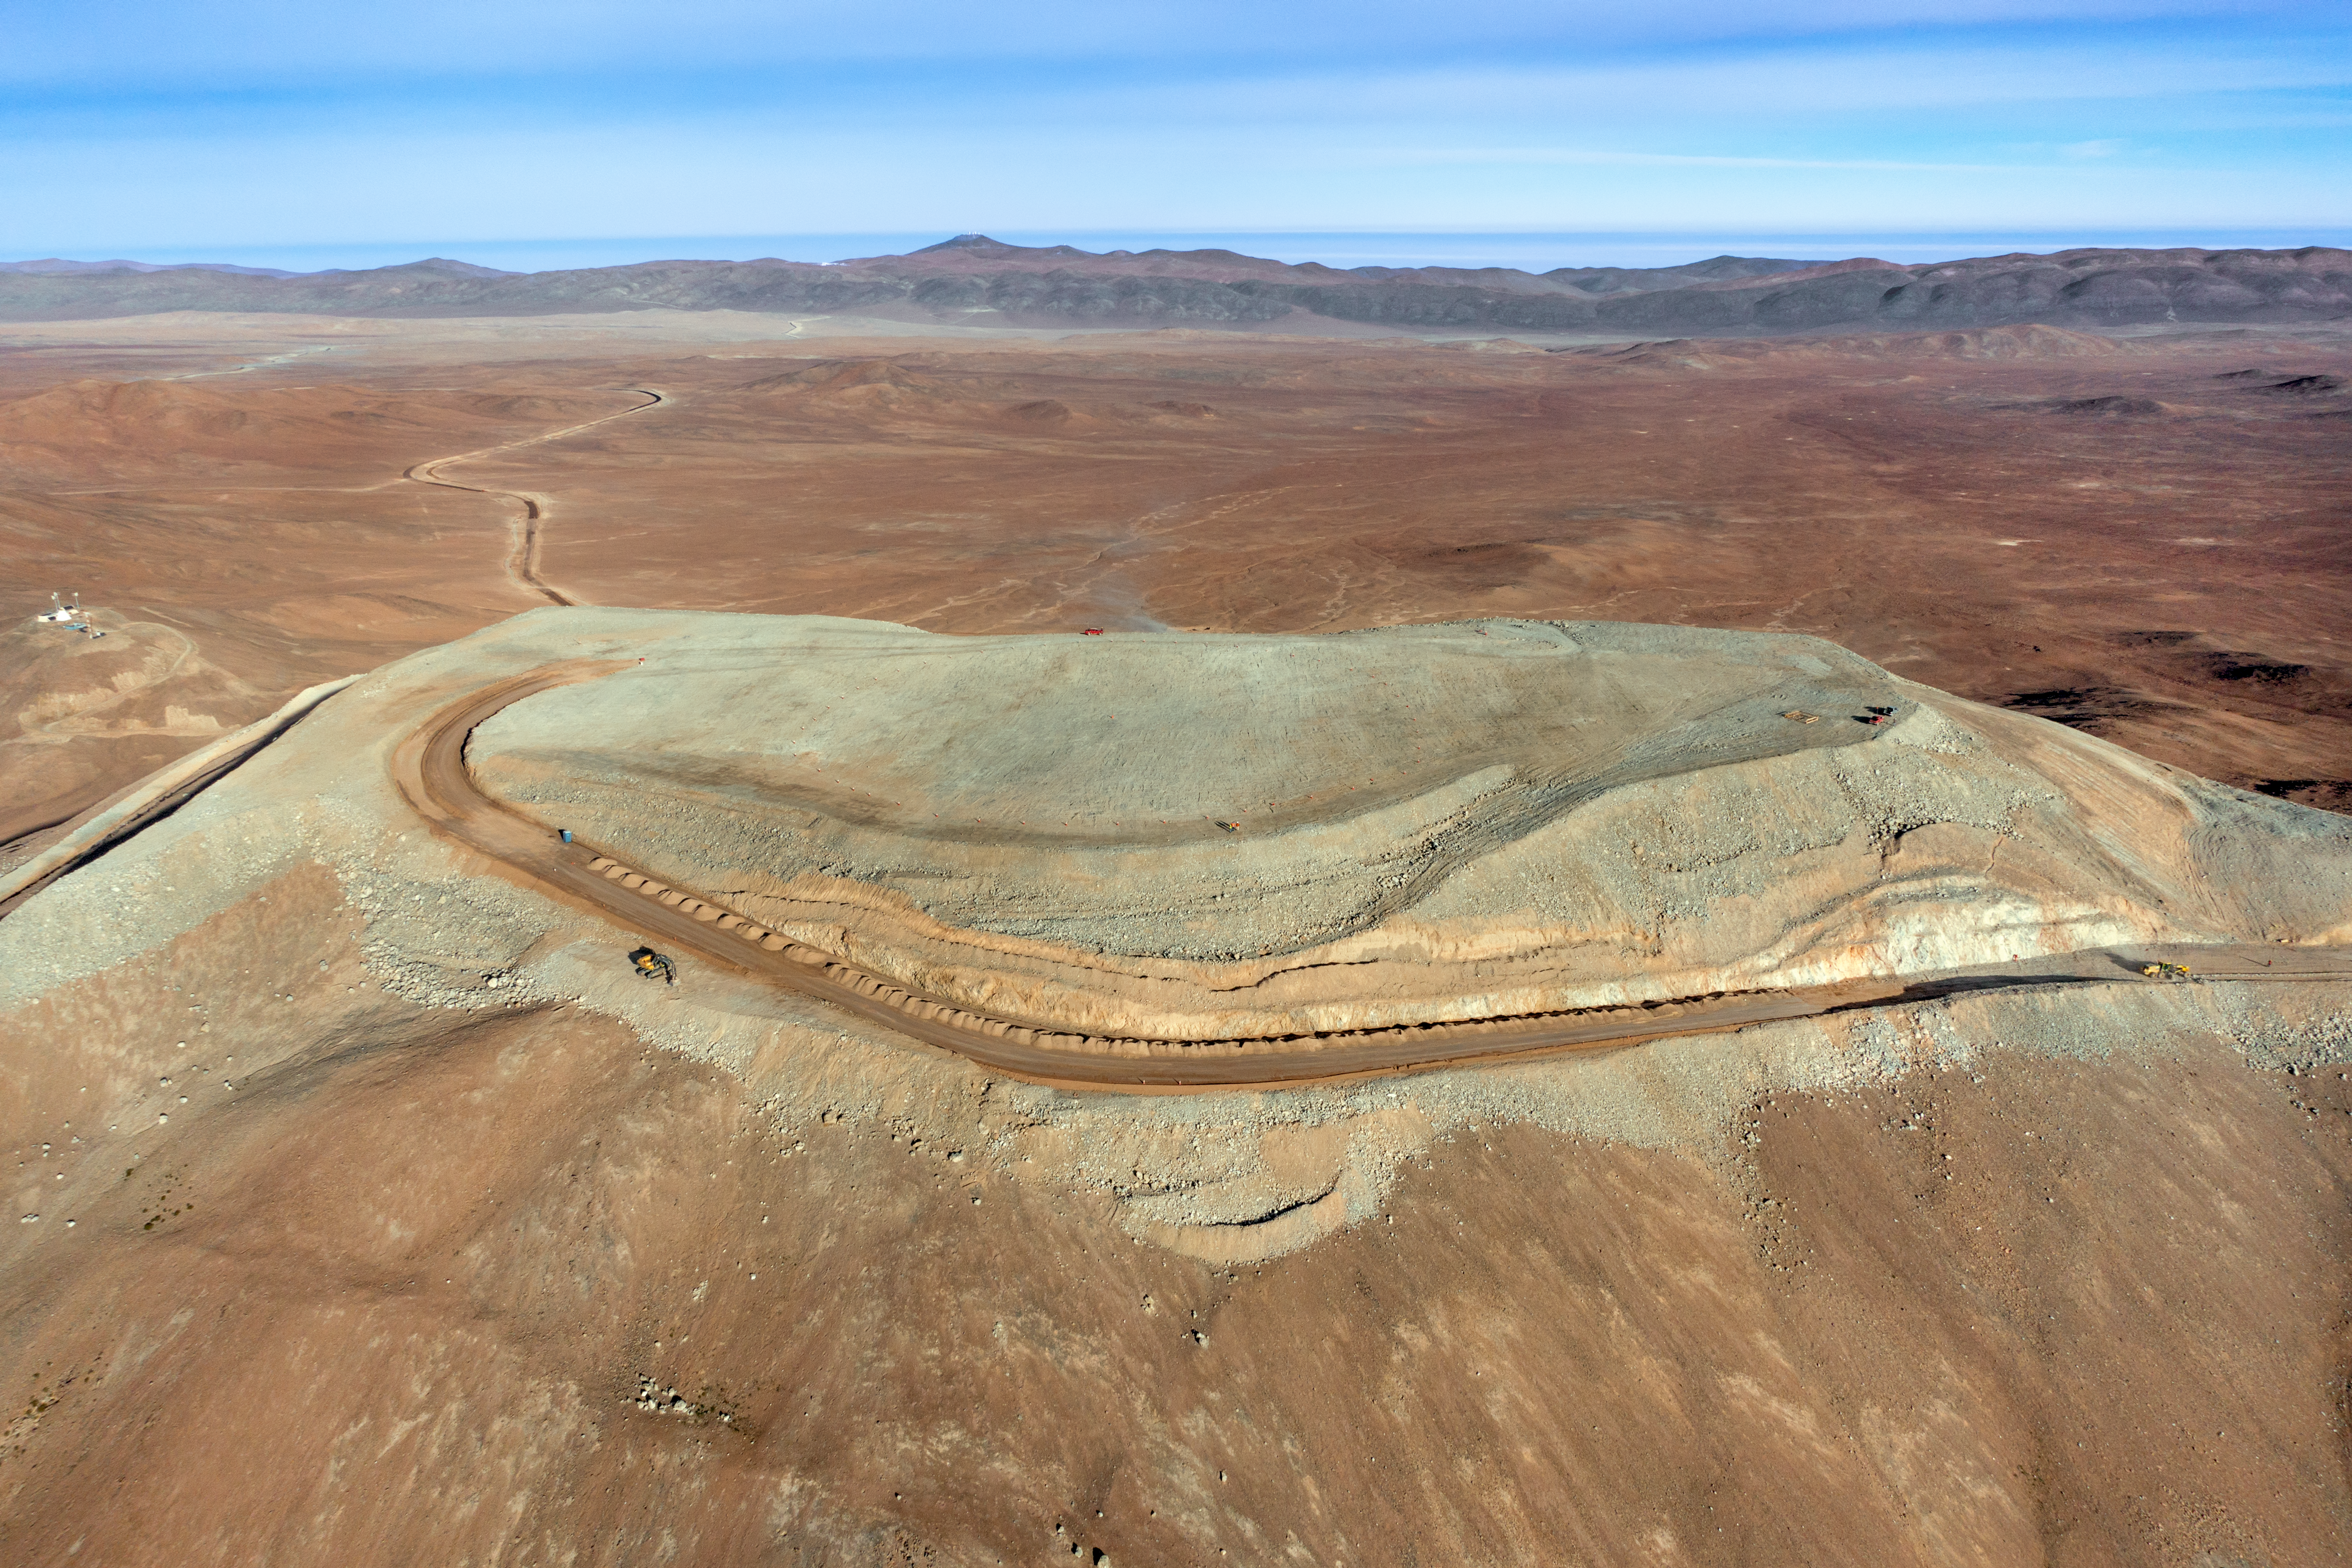

Cerro Armazones

The flattened peak of Cerro Armazones, the future home of ESO's Extremely Large Telescope (ELT), still being worked on, is set against the mountainous terrain of the Chilean Coastal Range. In the distance, the expanse of the Pacific Ocean stretches across the image.

Credit: G. Hüdepohl (atacamaphoto.com)/ESO